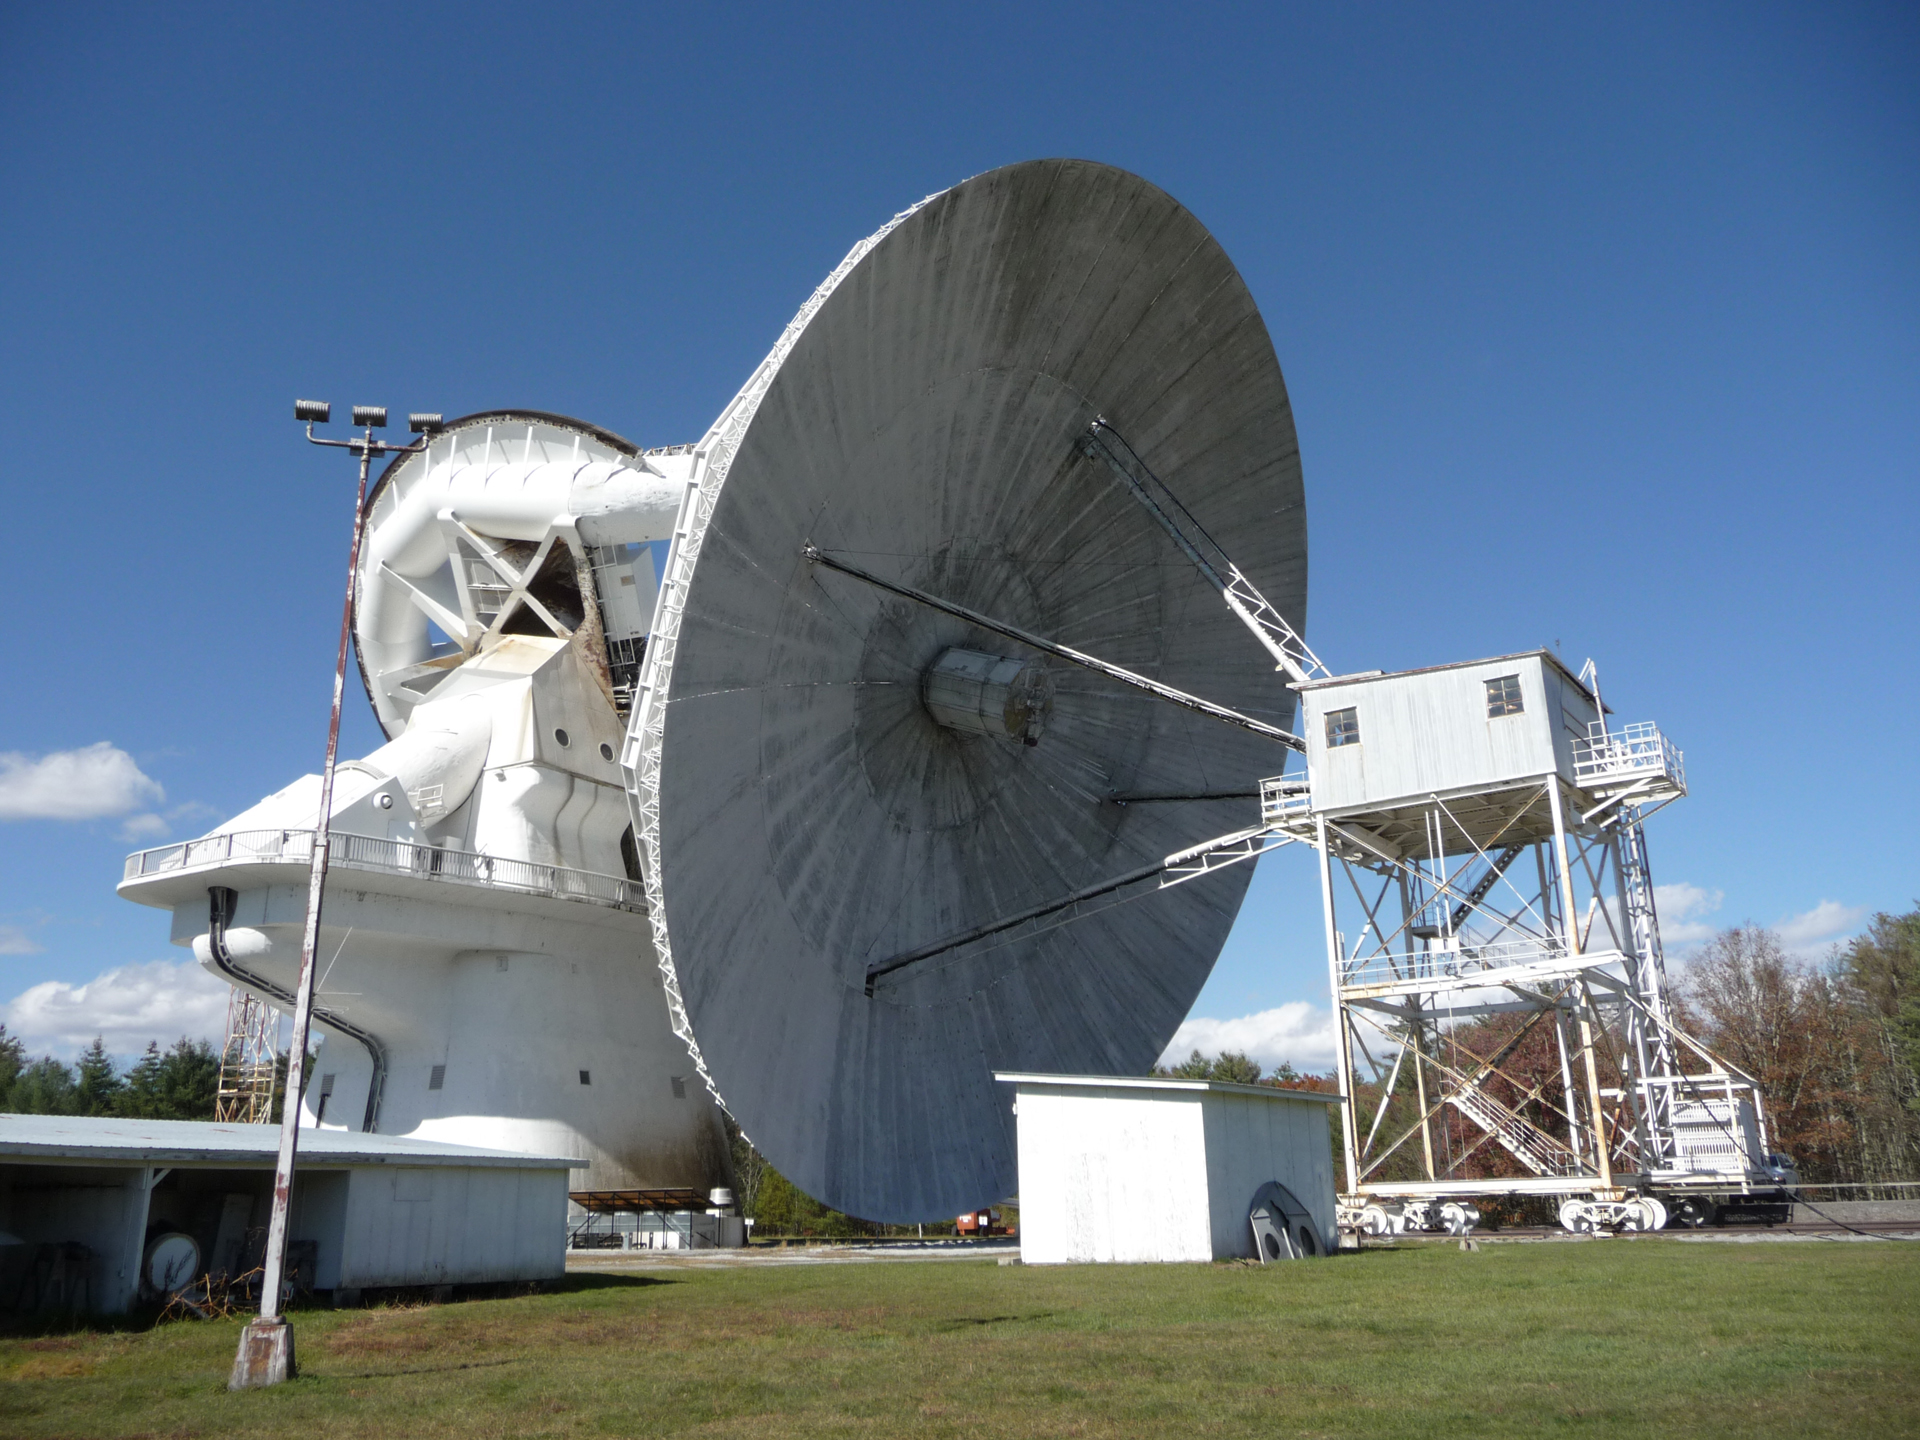

Feed Tower of the 140-foot

When the 200-foot tall telescope in Green Bank, West Virginia needs feed maintenance, operators drive its 140-foot (43-meter) dish to within four feet of the ground and set its parking brakes. An engineering tower is winched on railway wheels until the apex of the telescope is nestled inside. Then, in a protected space, the sensitive equipment can be removed, replaced, and finely adjusted. These days, the 140-foot has not been using a receiver at its apex. Instead, a sophisticated second reflector sits here to bounce waves to receivers nestled in the hole in the center of the dish.

Credit: T. Burchell, NRAO/AUI/NSF